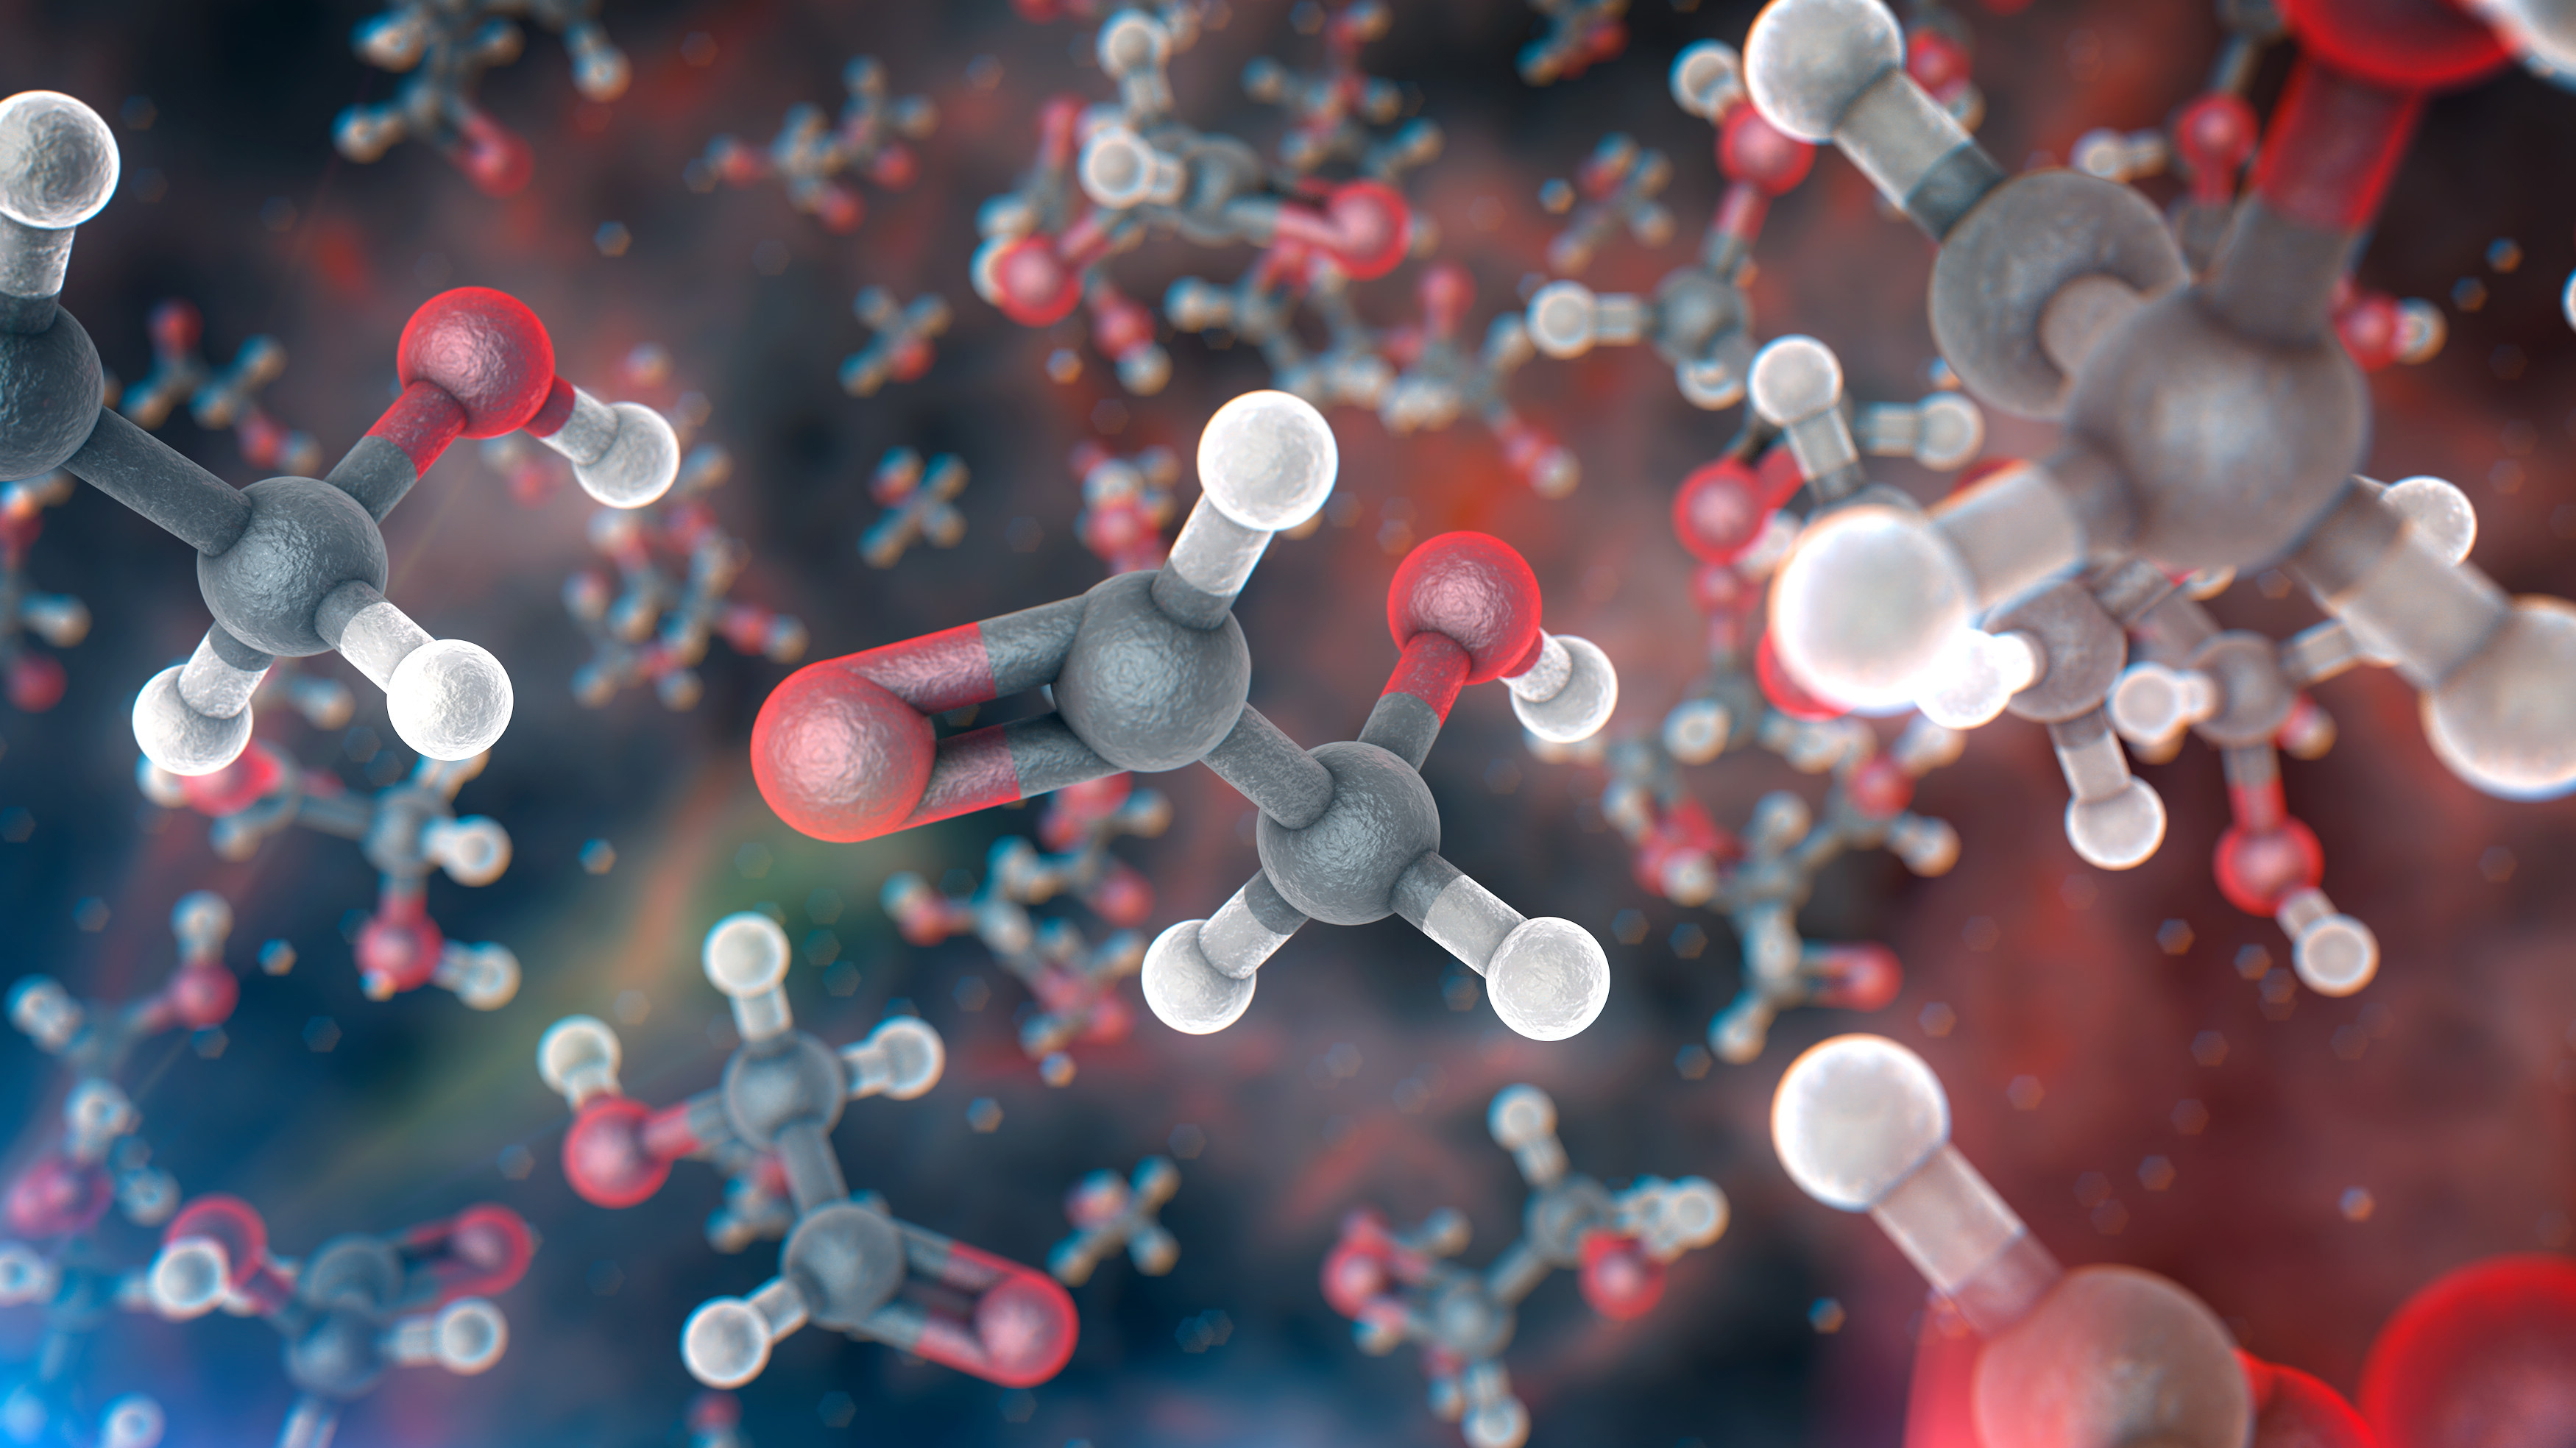

Artist’s impression of glycolaldehyde molecules

A team of astronomers has found molecules of glycolaldehyde — a simple form of sugar — in the gas surrounding a young binary star, with similar mass to the Sun, called IRAS 16293-2422. This is the first time sugar been found in space around such a star, and the discovery shows that the building blocks of life are in the right place, at the right time, to be included in planets forming around the star. The astronomers used the Atacama Large Millimeter/submillimeter Array (ALMA) to detect the molecules.

This image shows an artist’s impression of glycolaldehyde molecules, showing glycolaldehyde’s molecular structure (C2H4O2). Carbon atoms are shown as grey, oxygen atoms as red, and hydrogen atoms as white.

Credit: ALMA (ESO/NAOJ/NRAO)